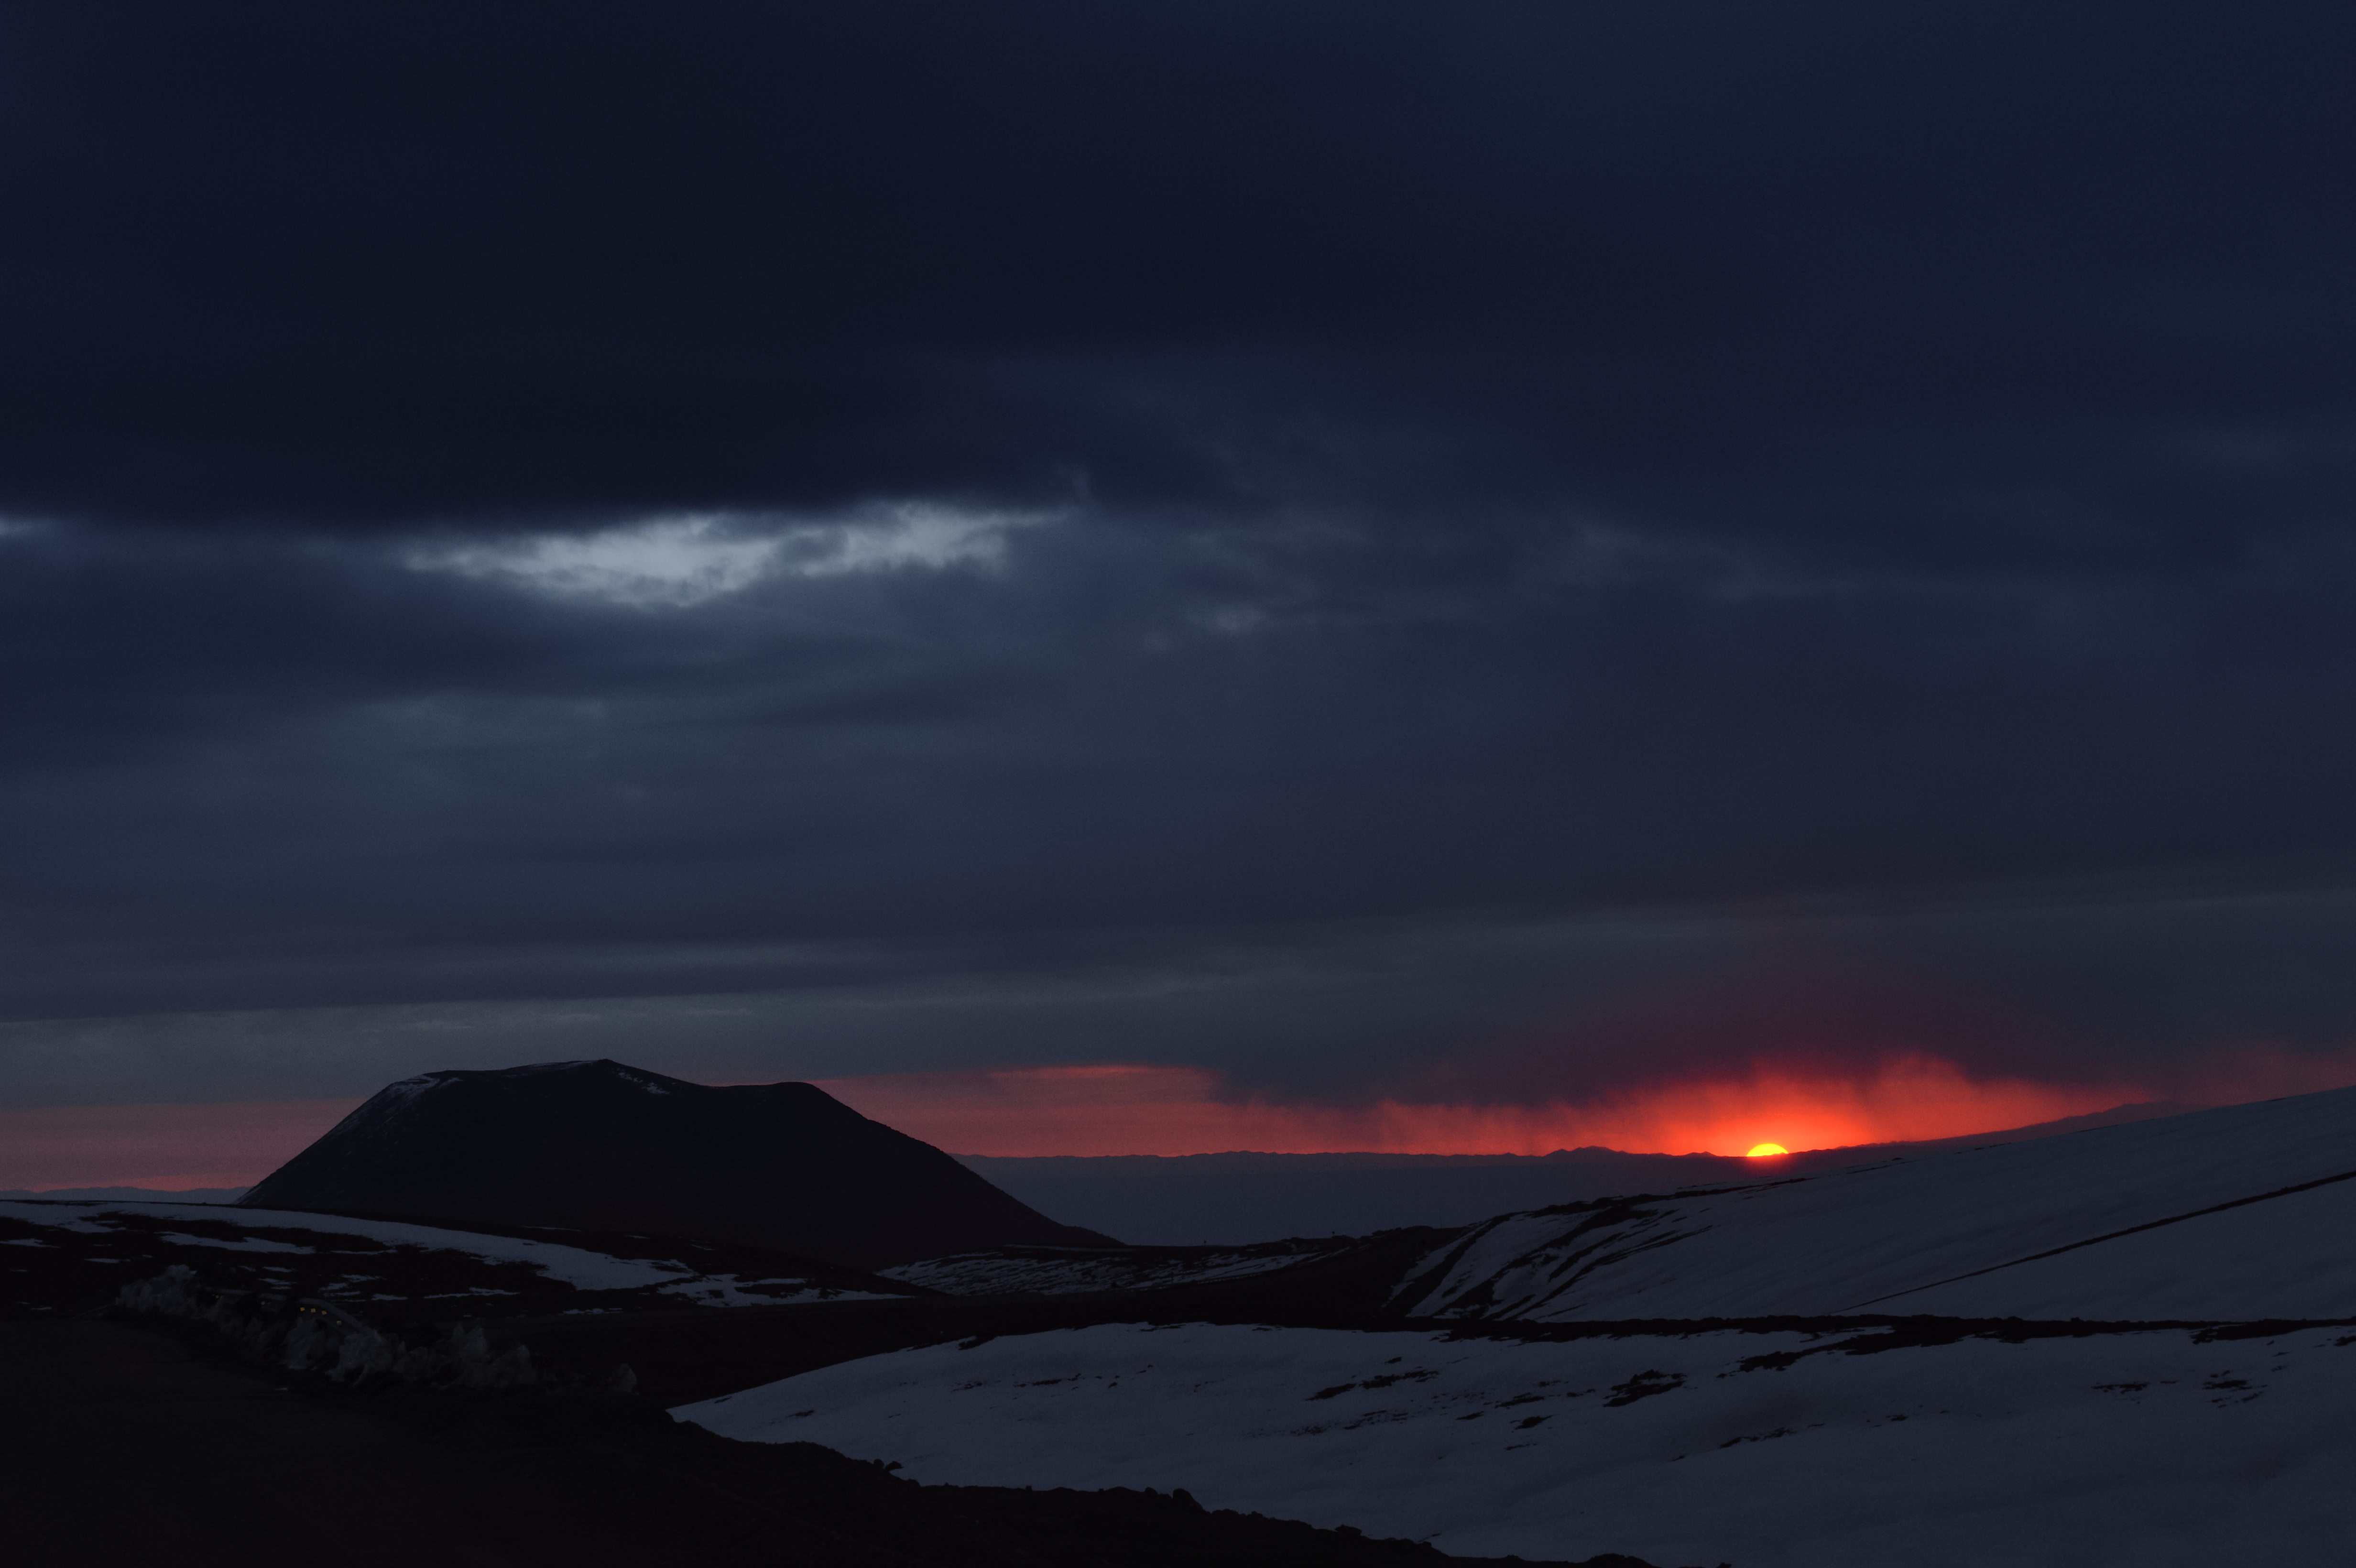

Snowy Atacama at sunrise

The fiery red disc of the Sun peers over distant peaks, sandwiched between the horizon and cloudy skies. In the foreground, a snow covered Chilean Atacama desert landscape awaits its next embrace with the Sun's rays.

Credit: Carlos A. Durán/ESO